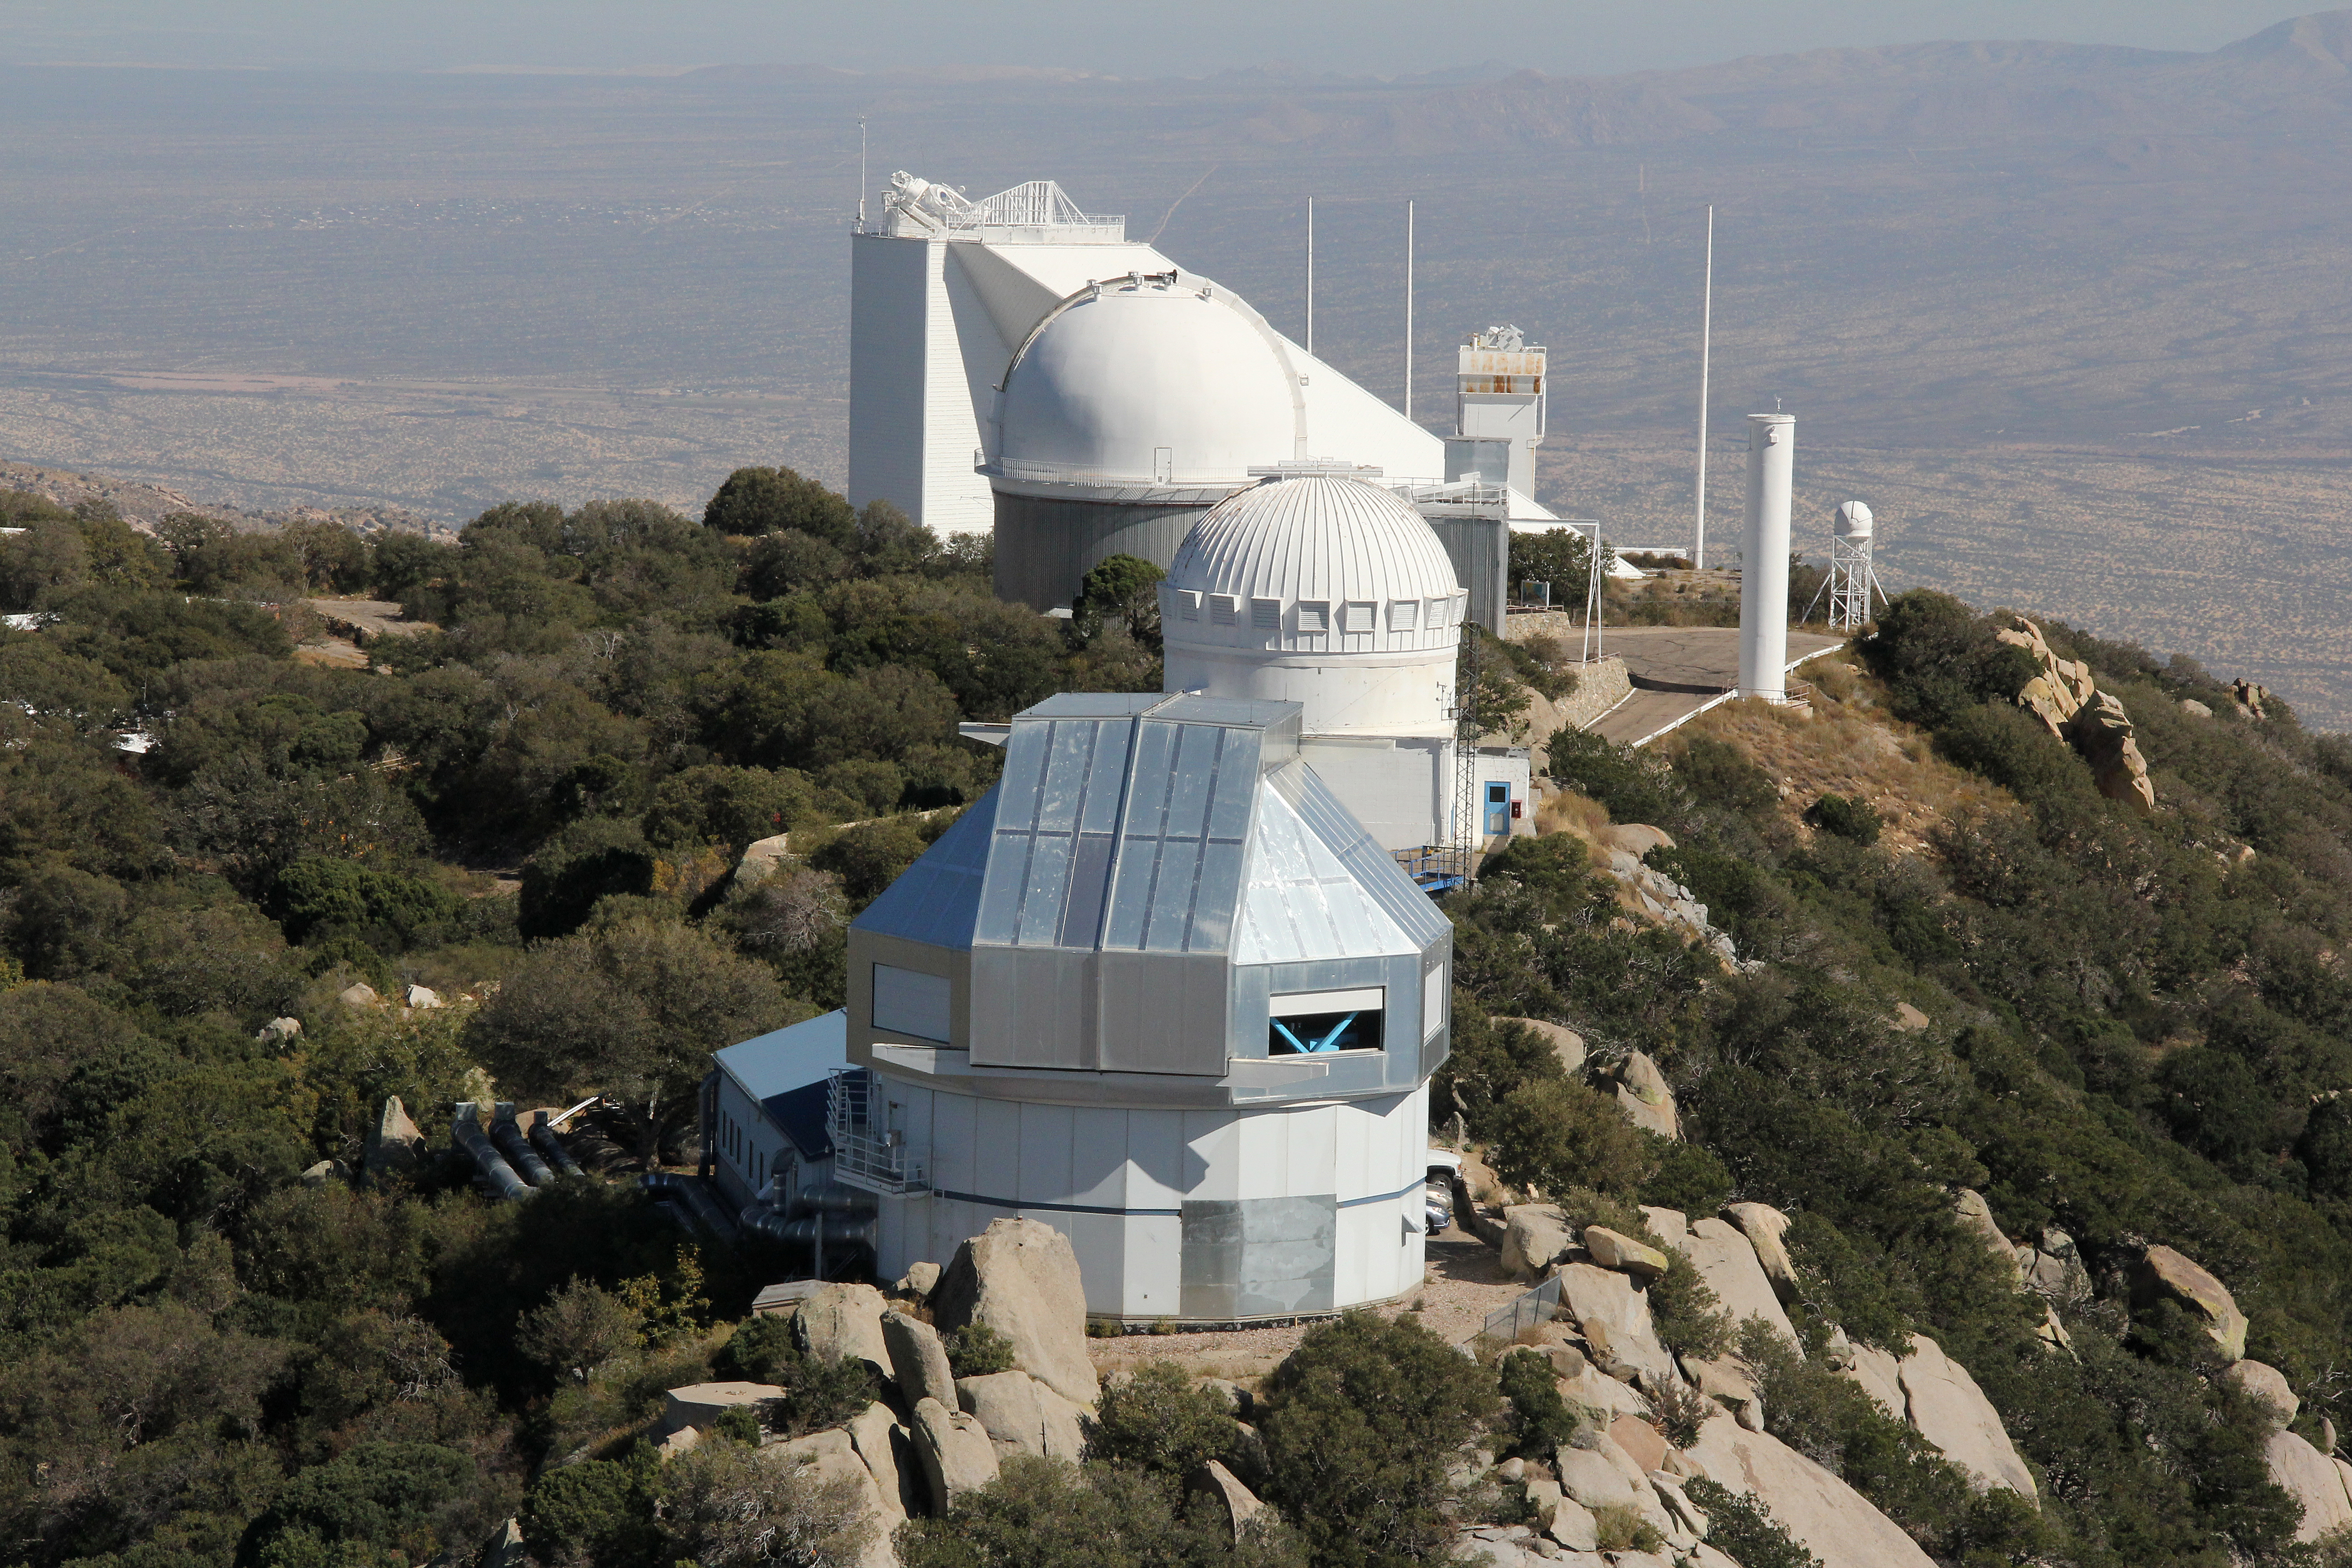

Aerial view of Kitt Peak National Observatory, 29 October 2012

Aerial view of Kitt Peak National Observatory, from 29 October 2012.

Credit: P. Marenfeld/NOIRLab/NSF/AURA/ and E. Acosta/Vera C. Rubin Observatory/ NOIRLab/ NSF/ AURA